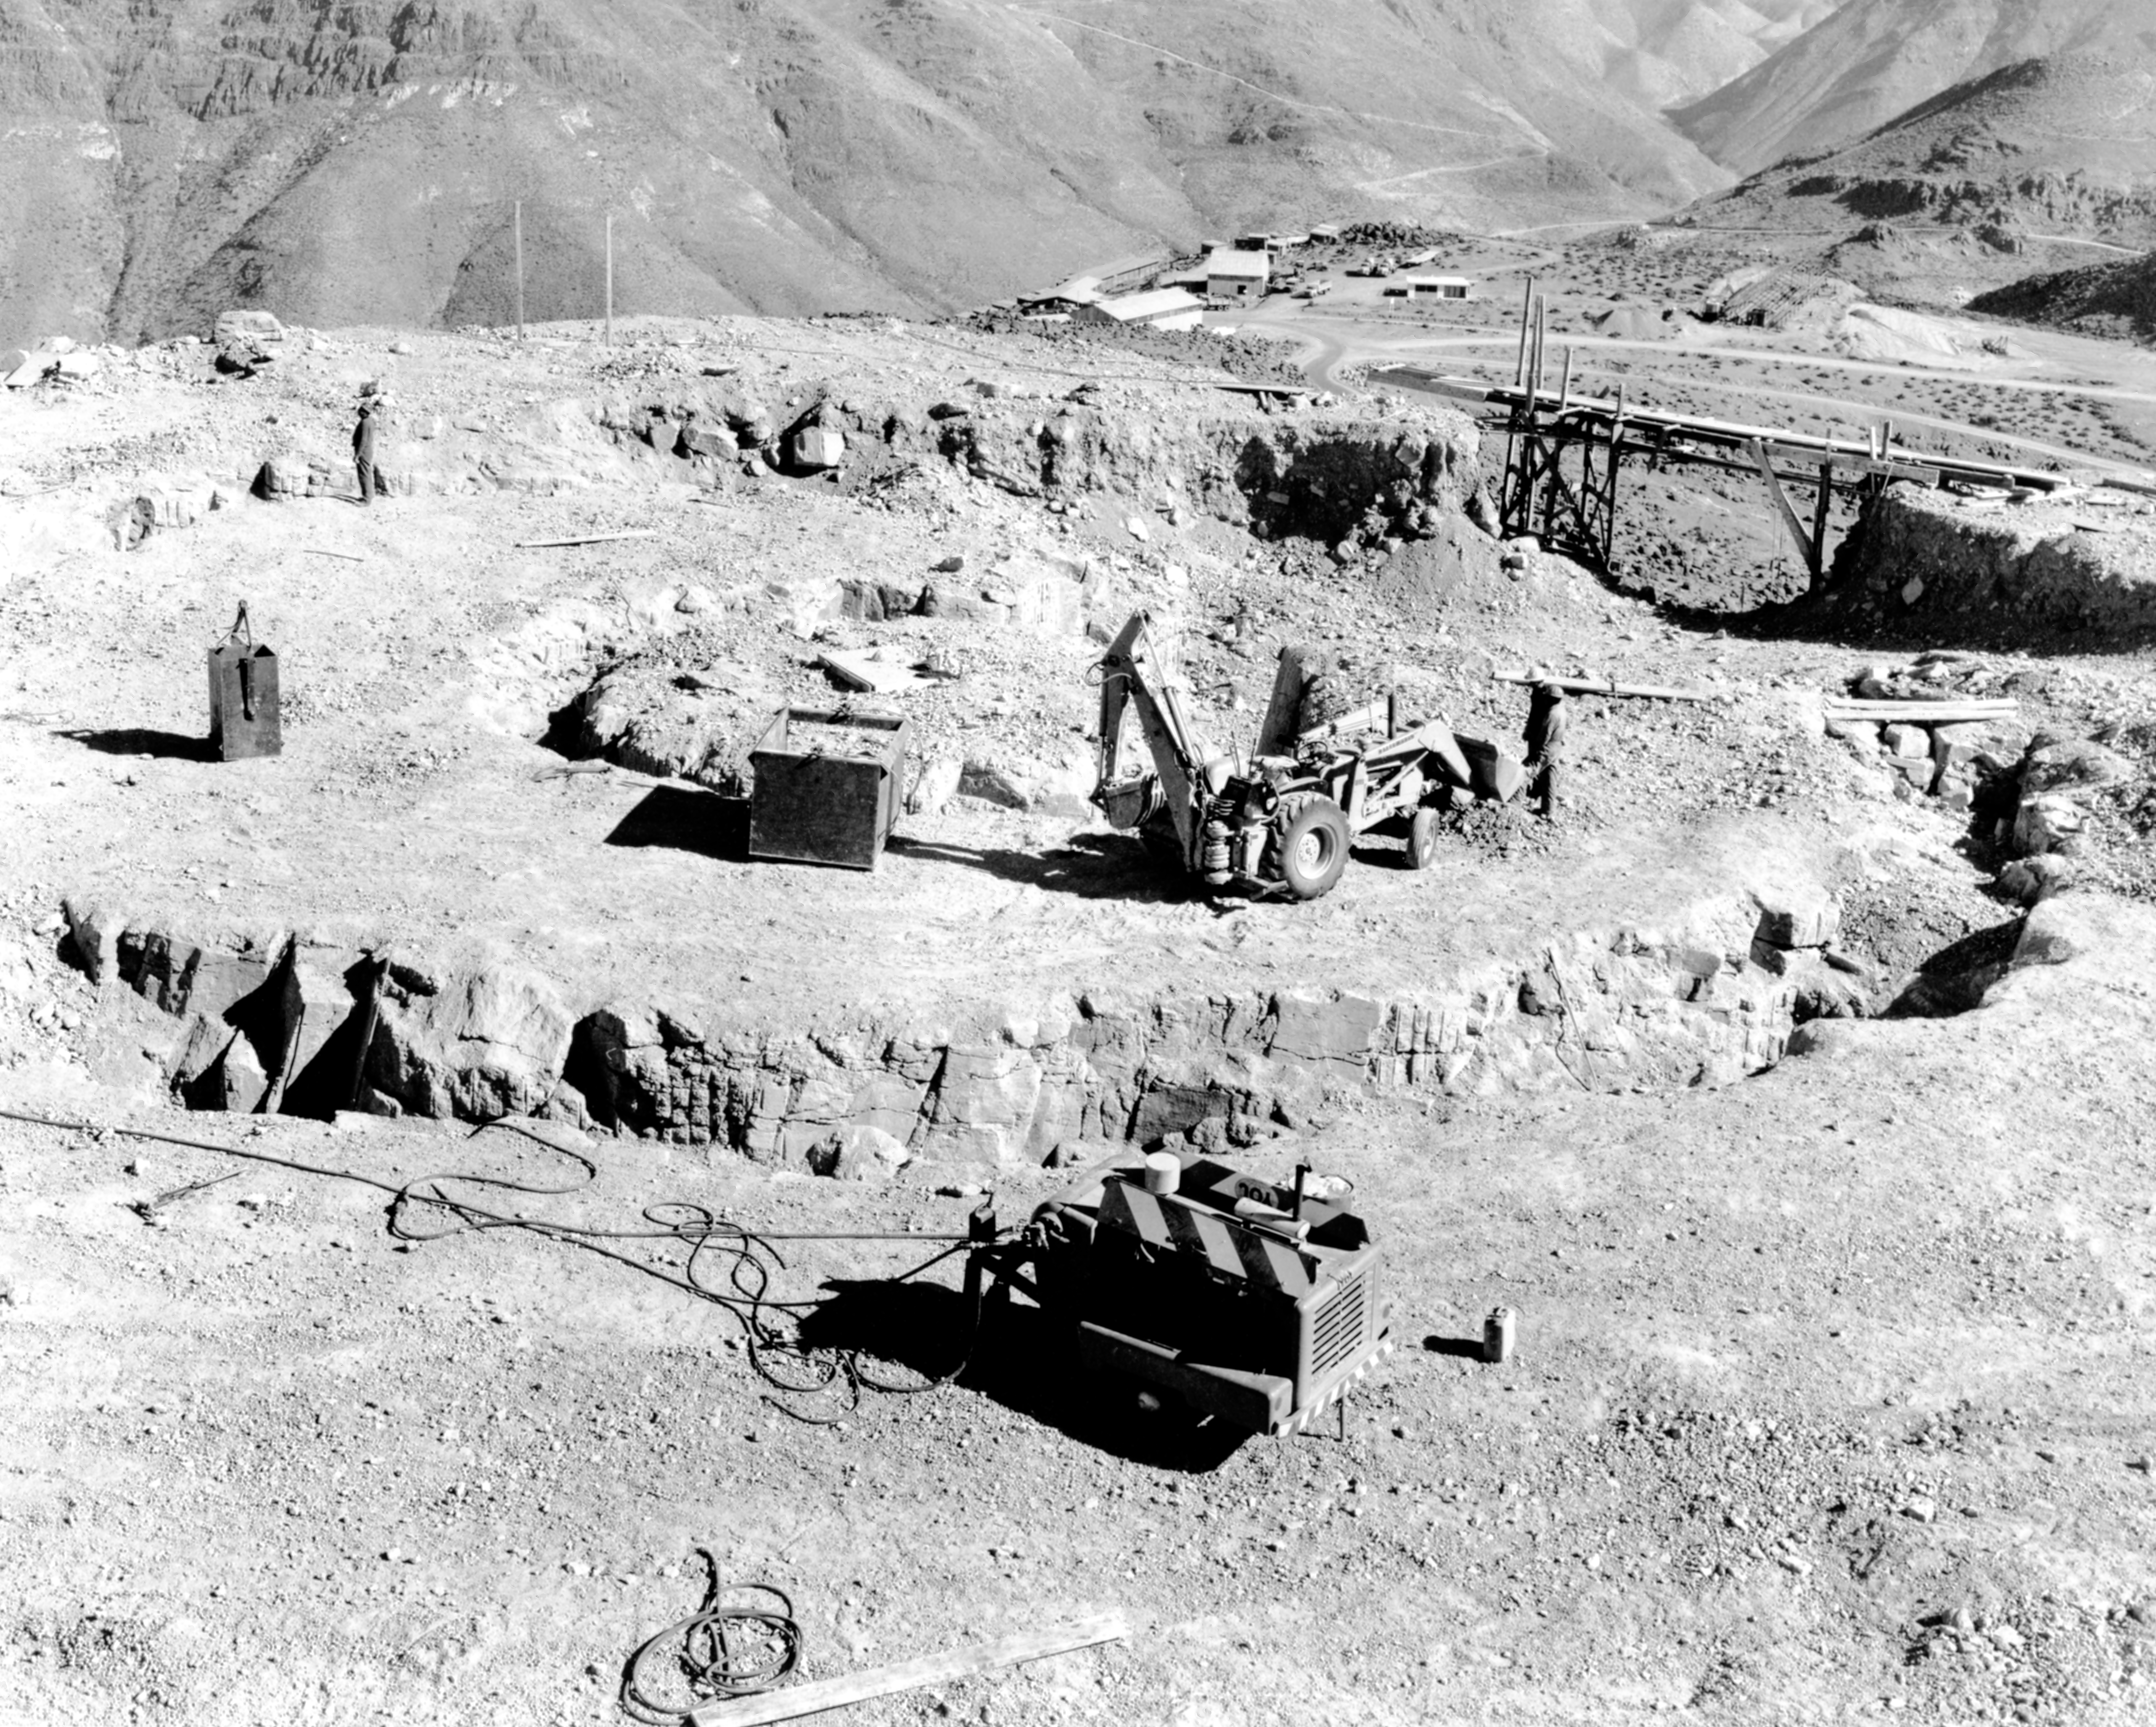

CTIO History - Construction on Víctor M. Blanco 4-meter Telescope

A historical photo of the construction of the Víctor M. Blanco 4-meter Telescope at Cerro Tololo Inter-American Observatory (CTIO), a Program of NSF NOIRLab, in Chile.

Credit: CTIO/NOIRLab/NSF/AURA/R. González